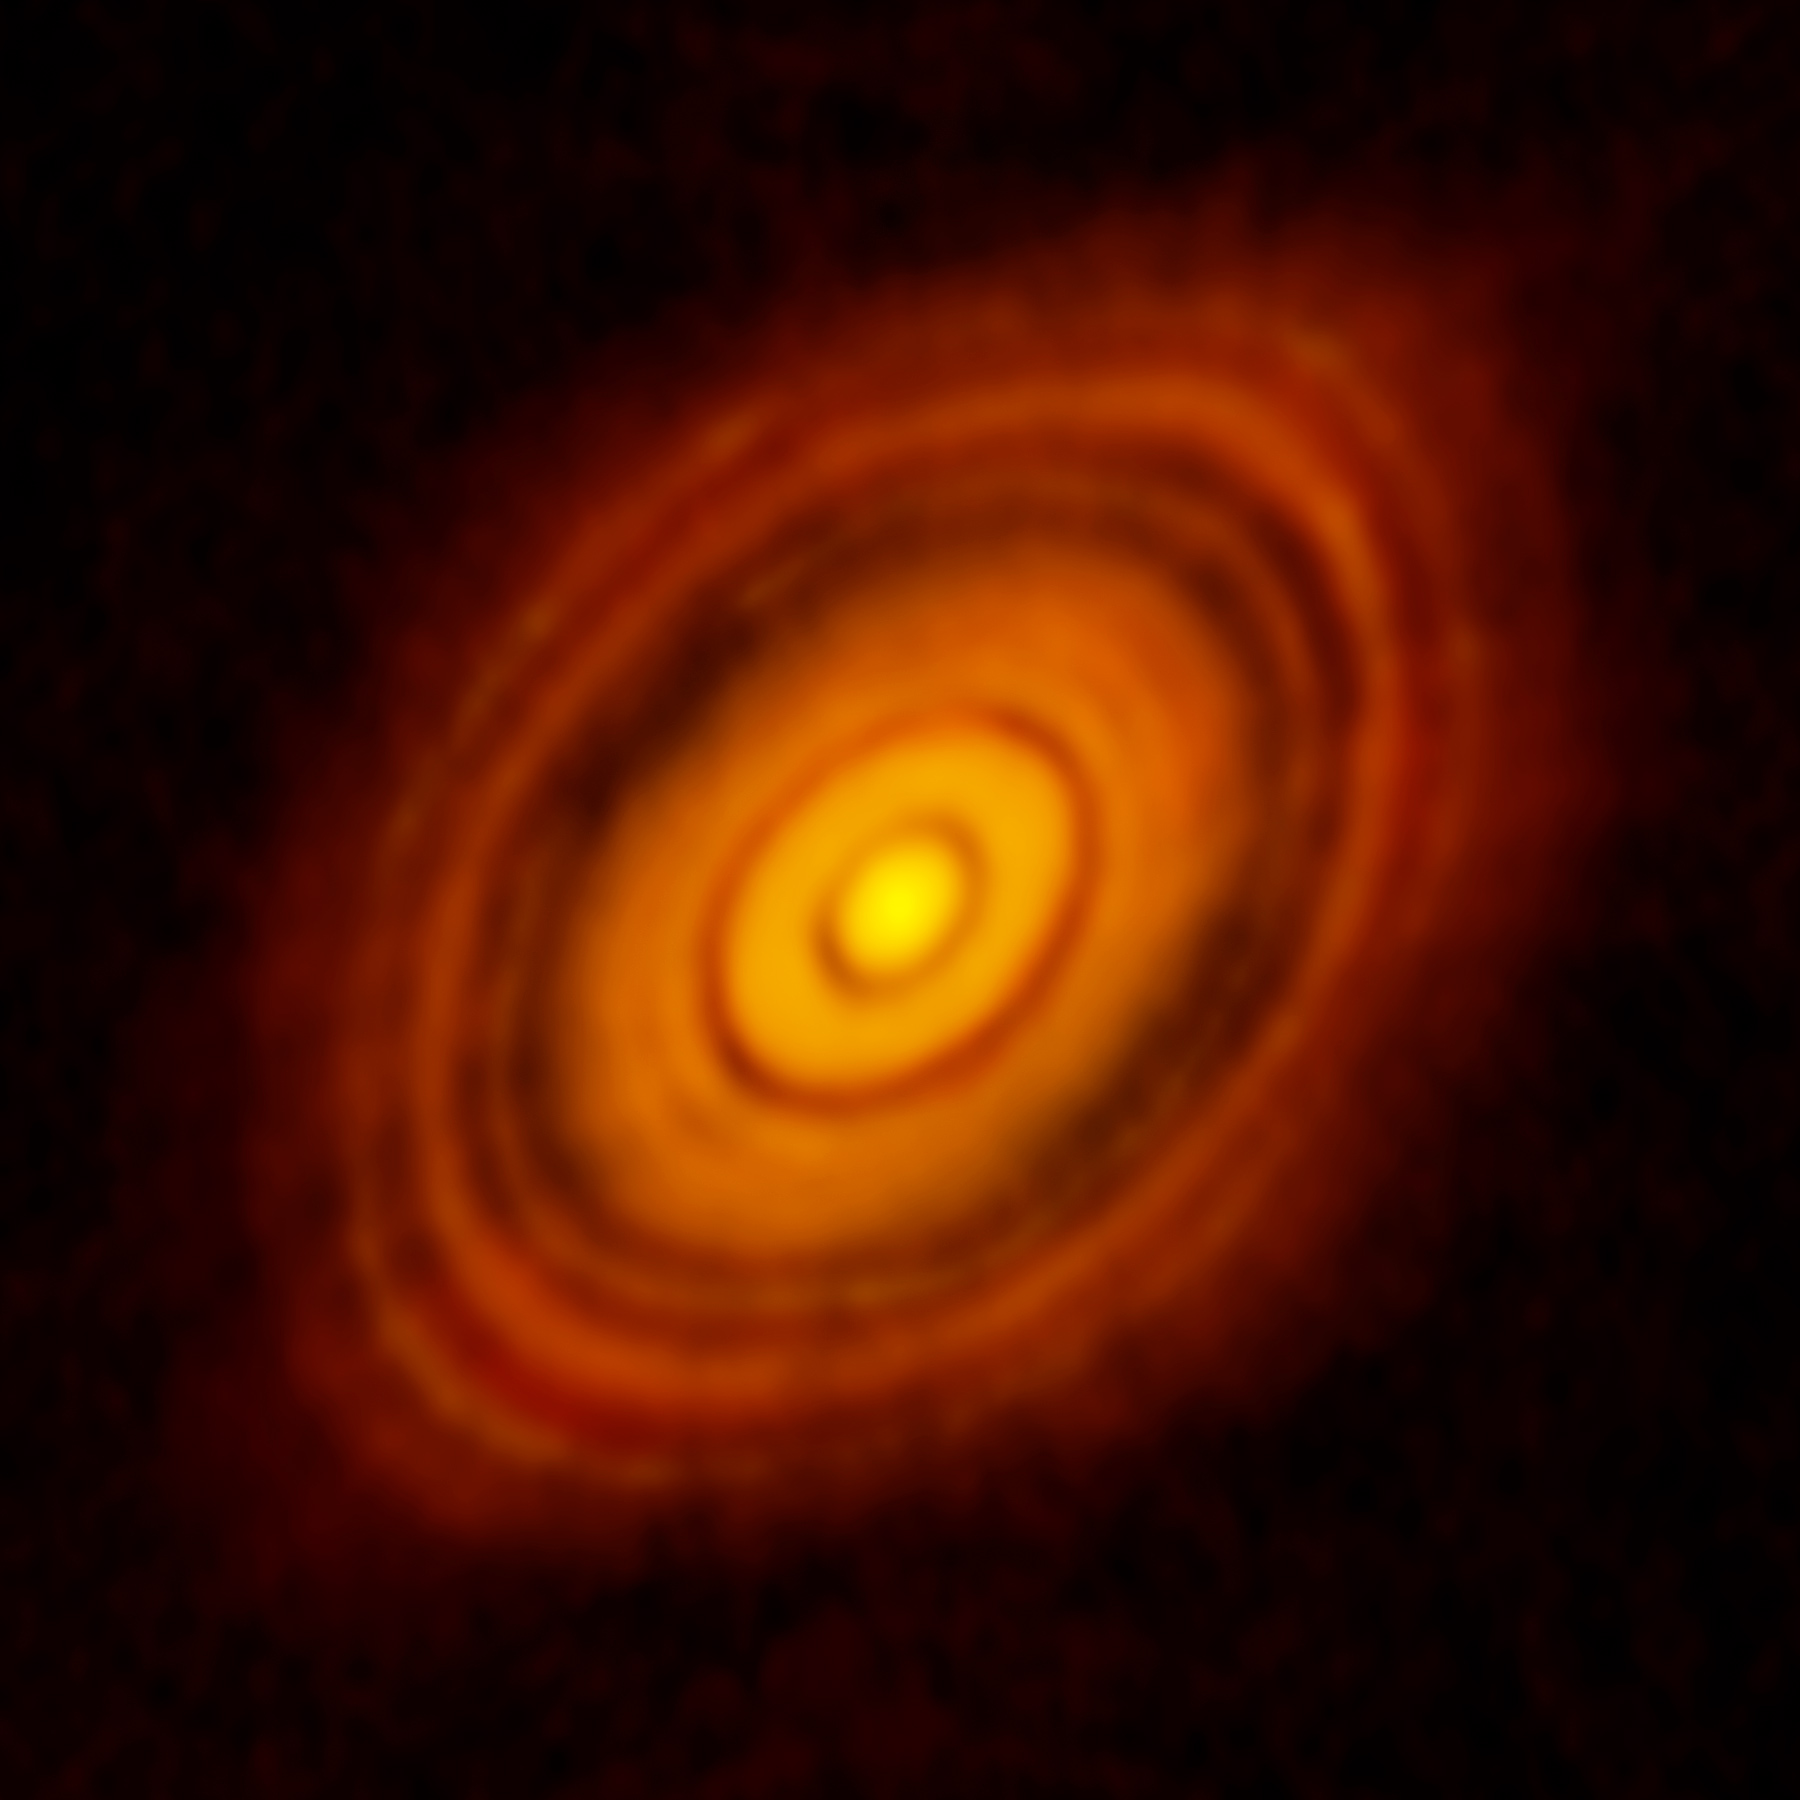

HL Tau: Birth of Planets Revealed in Astonishing Detail

ALMA image of the young star HL Tau and its protoplanetary disk. This best image ever of planet formation reveals multiple rings and gaps that herald the presence of emerging planets as they sweep their orbits clear of dust and gas.

Credit: ALMA(ESO/NAOJ/NRAO); C. Brogan, B. Saxton (NRAO/AUI/NSF)